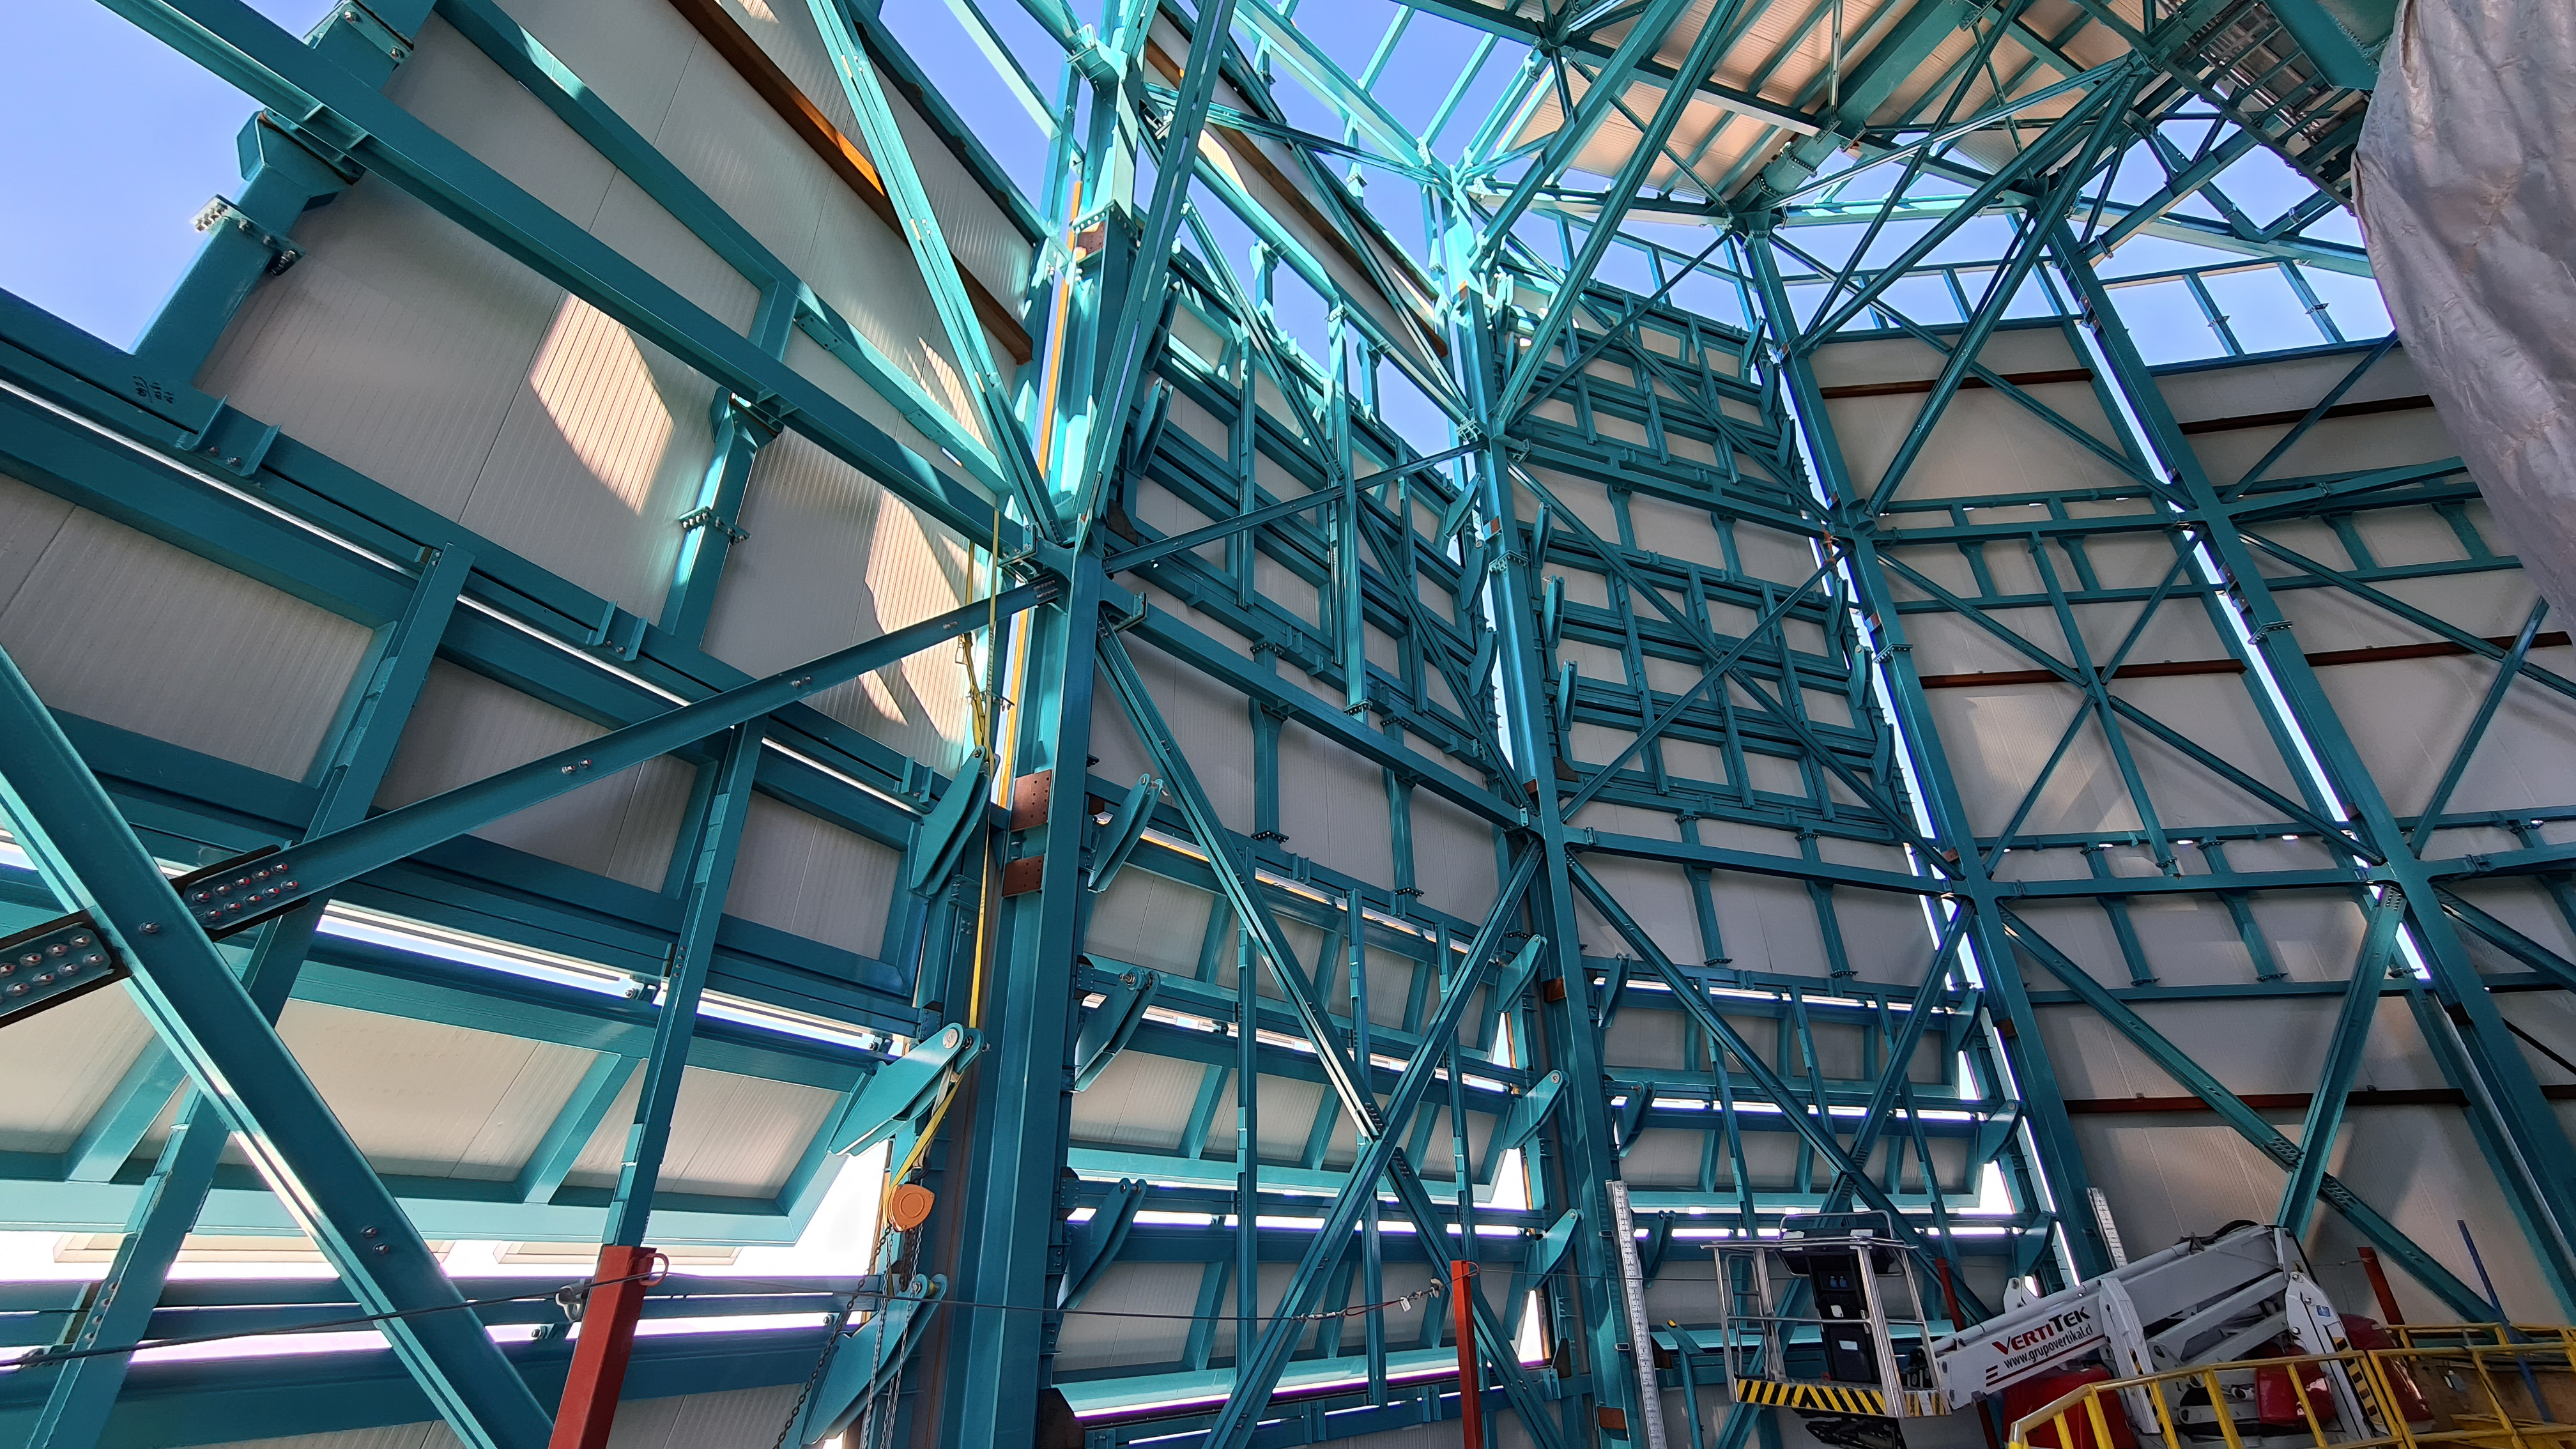

Vera C. Rubin Observatory 28 Aug. 2020

An inspection of the summit facility and equipment was performed on 28 August 2020, after some bad weather moved through the area. In general, the facilities including TMA, Dome, Power, Water lines, Casino (cafeteria), Warehouse, (M1M3), etc, are in good condition.

Credit: Rubin Obs/NSF/AURA